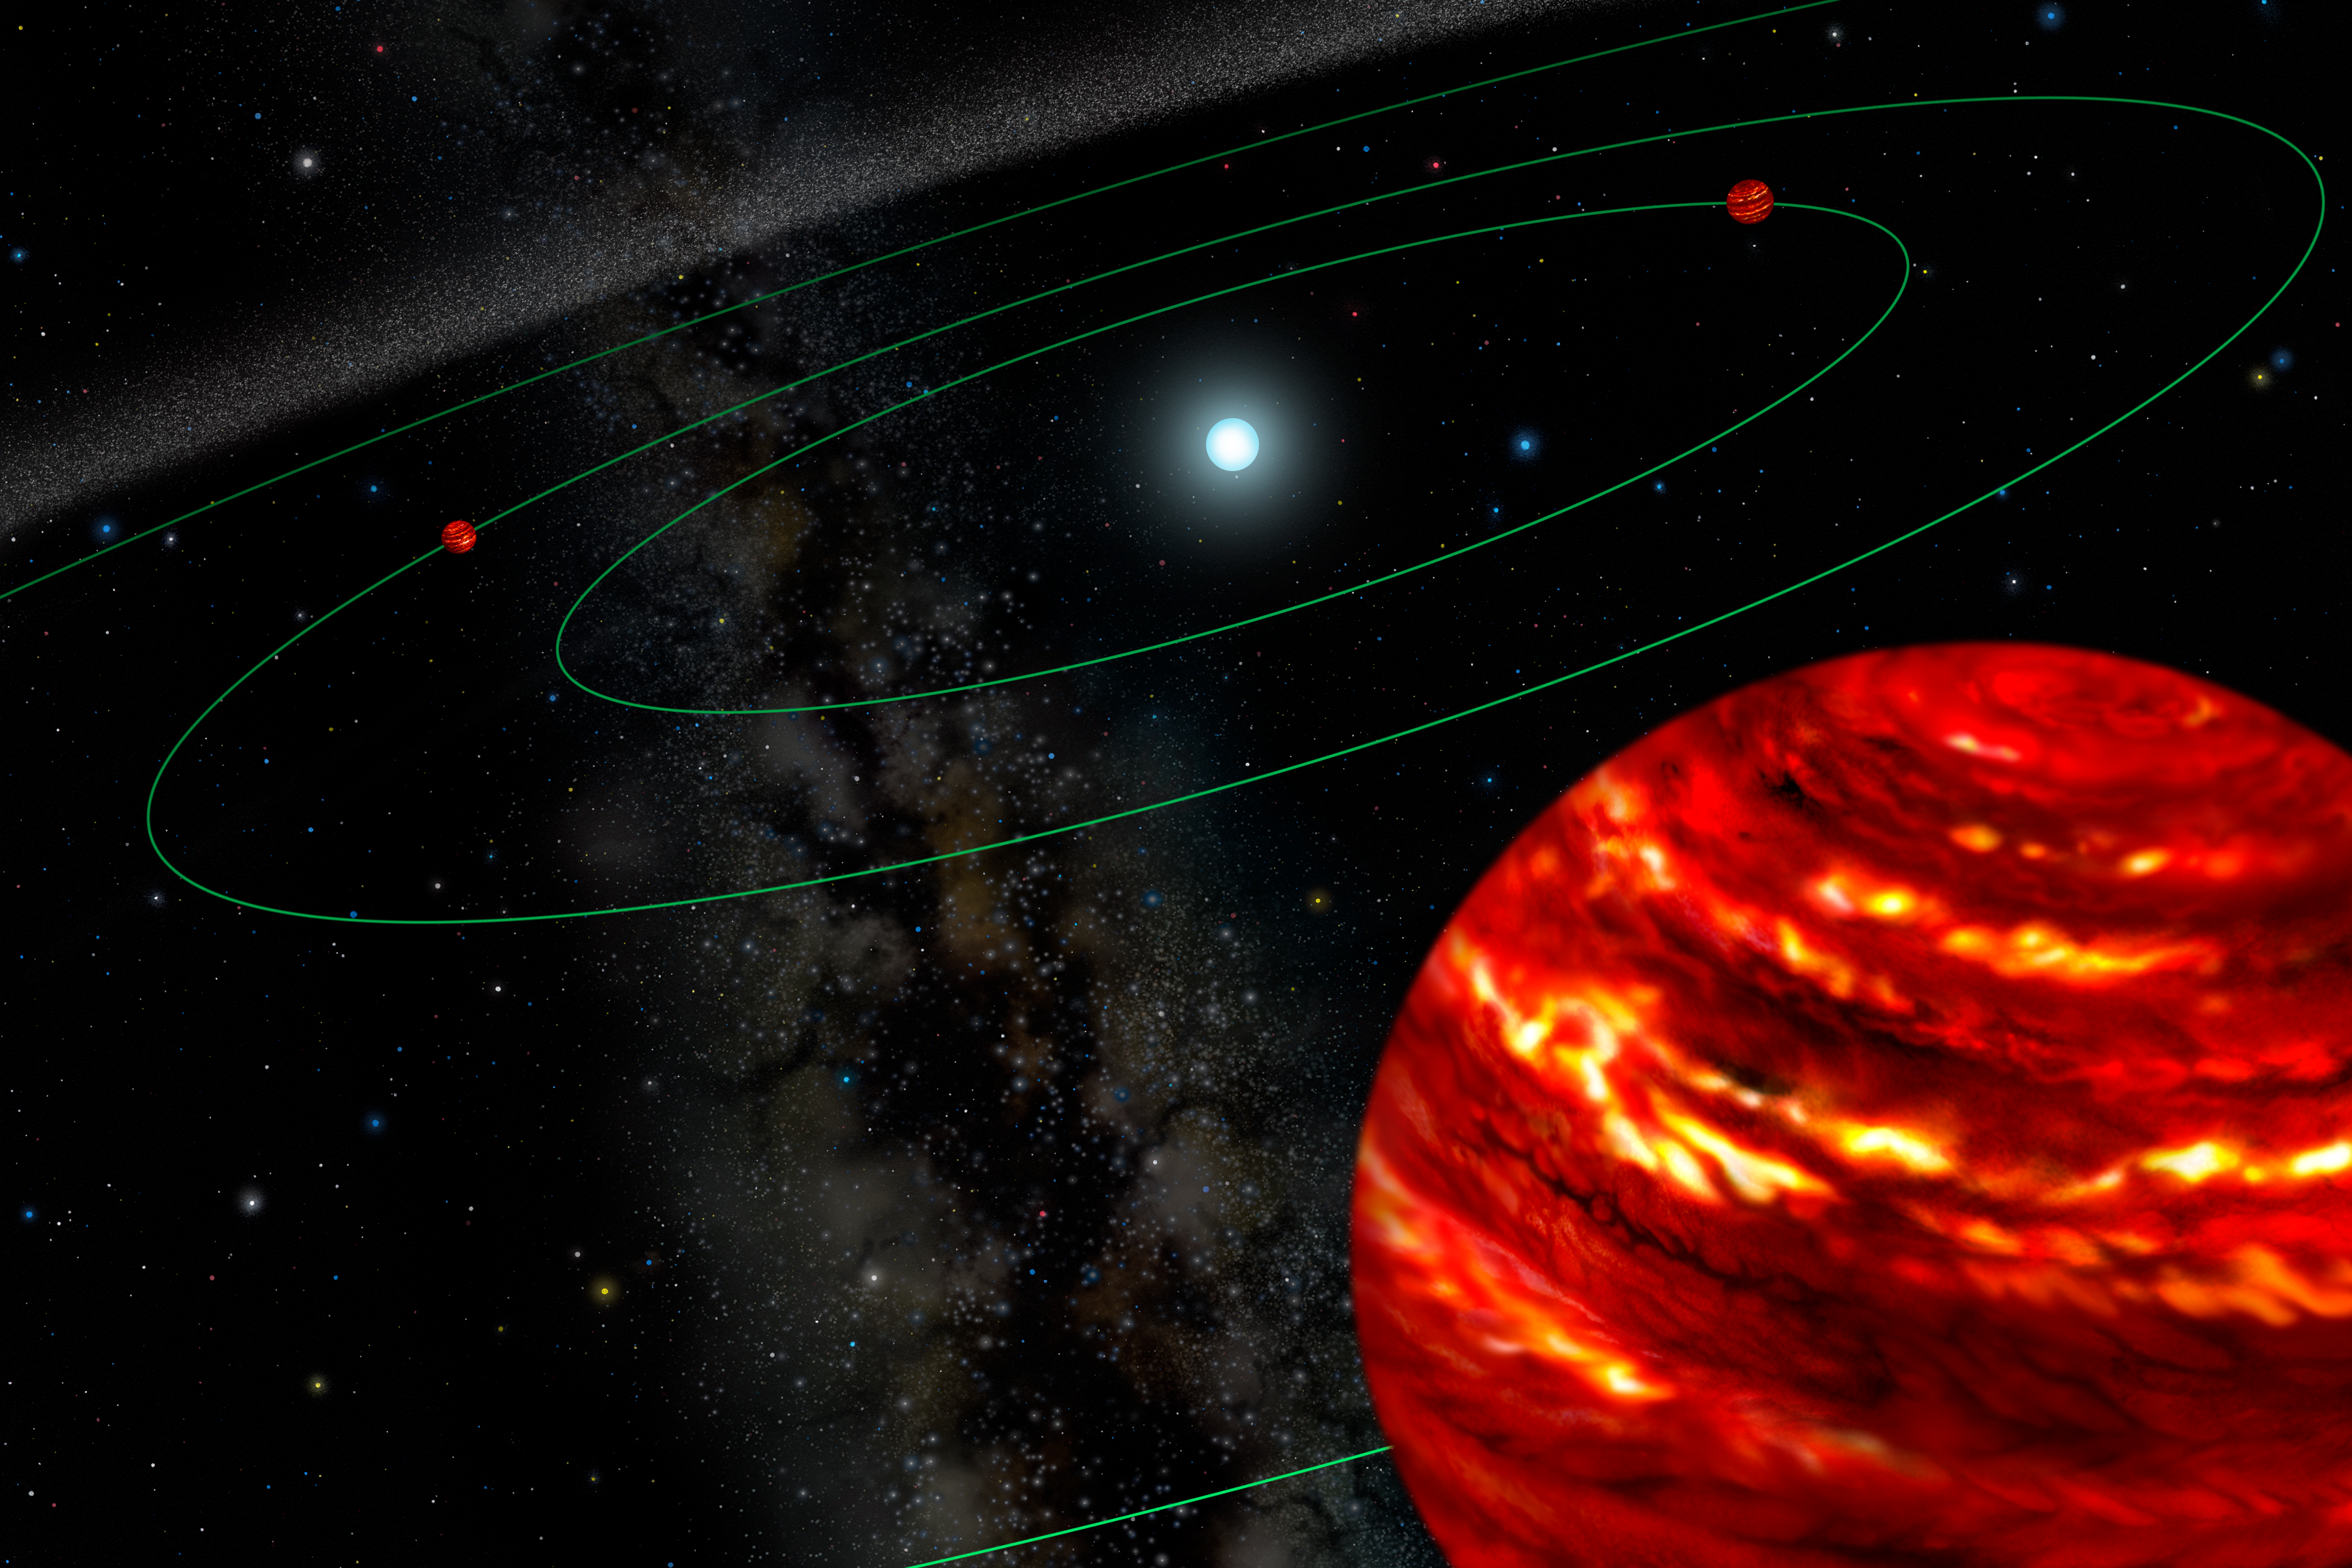

Planetary First Family" Illustration"

Credit: "Gemini Observatory Artwork by Lynette Cook" Artist's conception of the multiple planet system, initially discovered with Gemini North adaptive optics images.

Credit: International Gemini Observatory/AURA